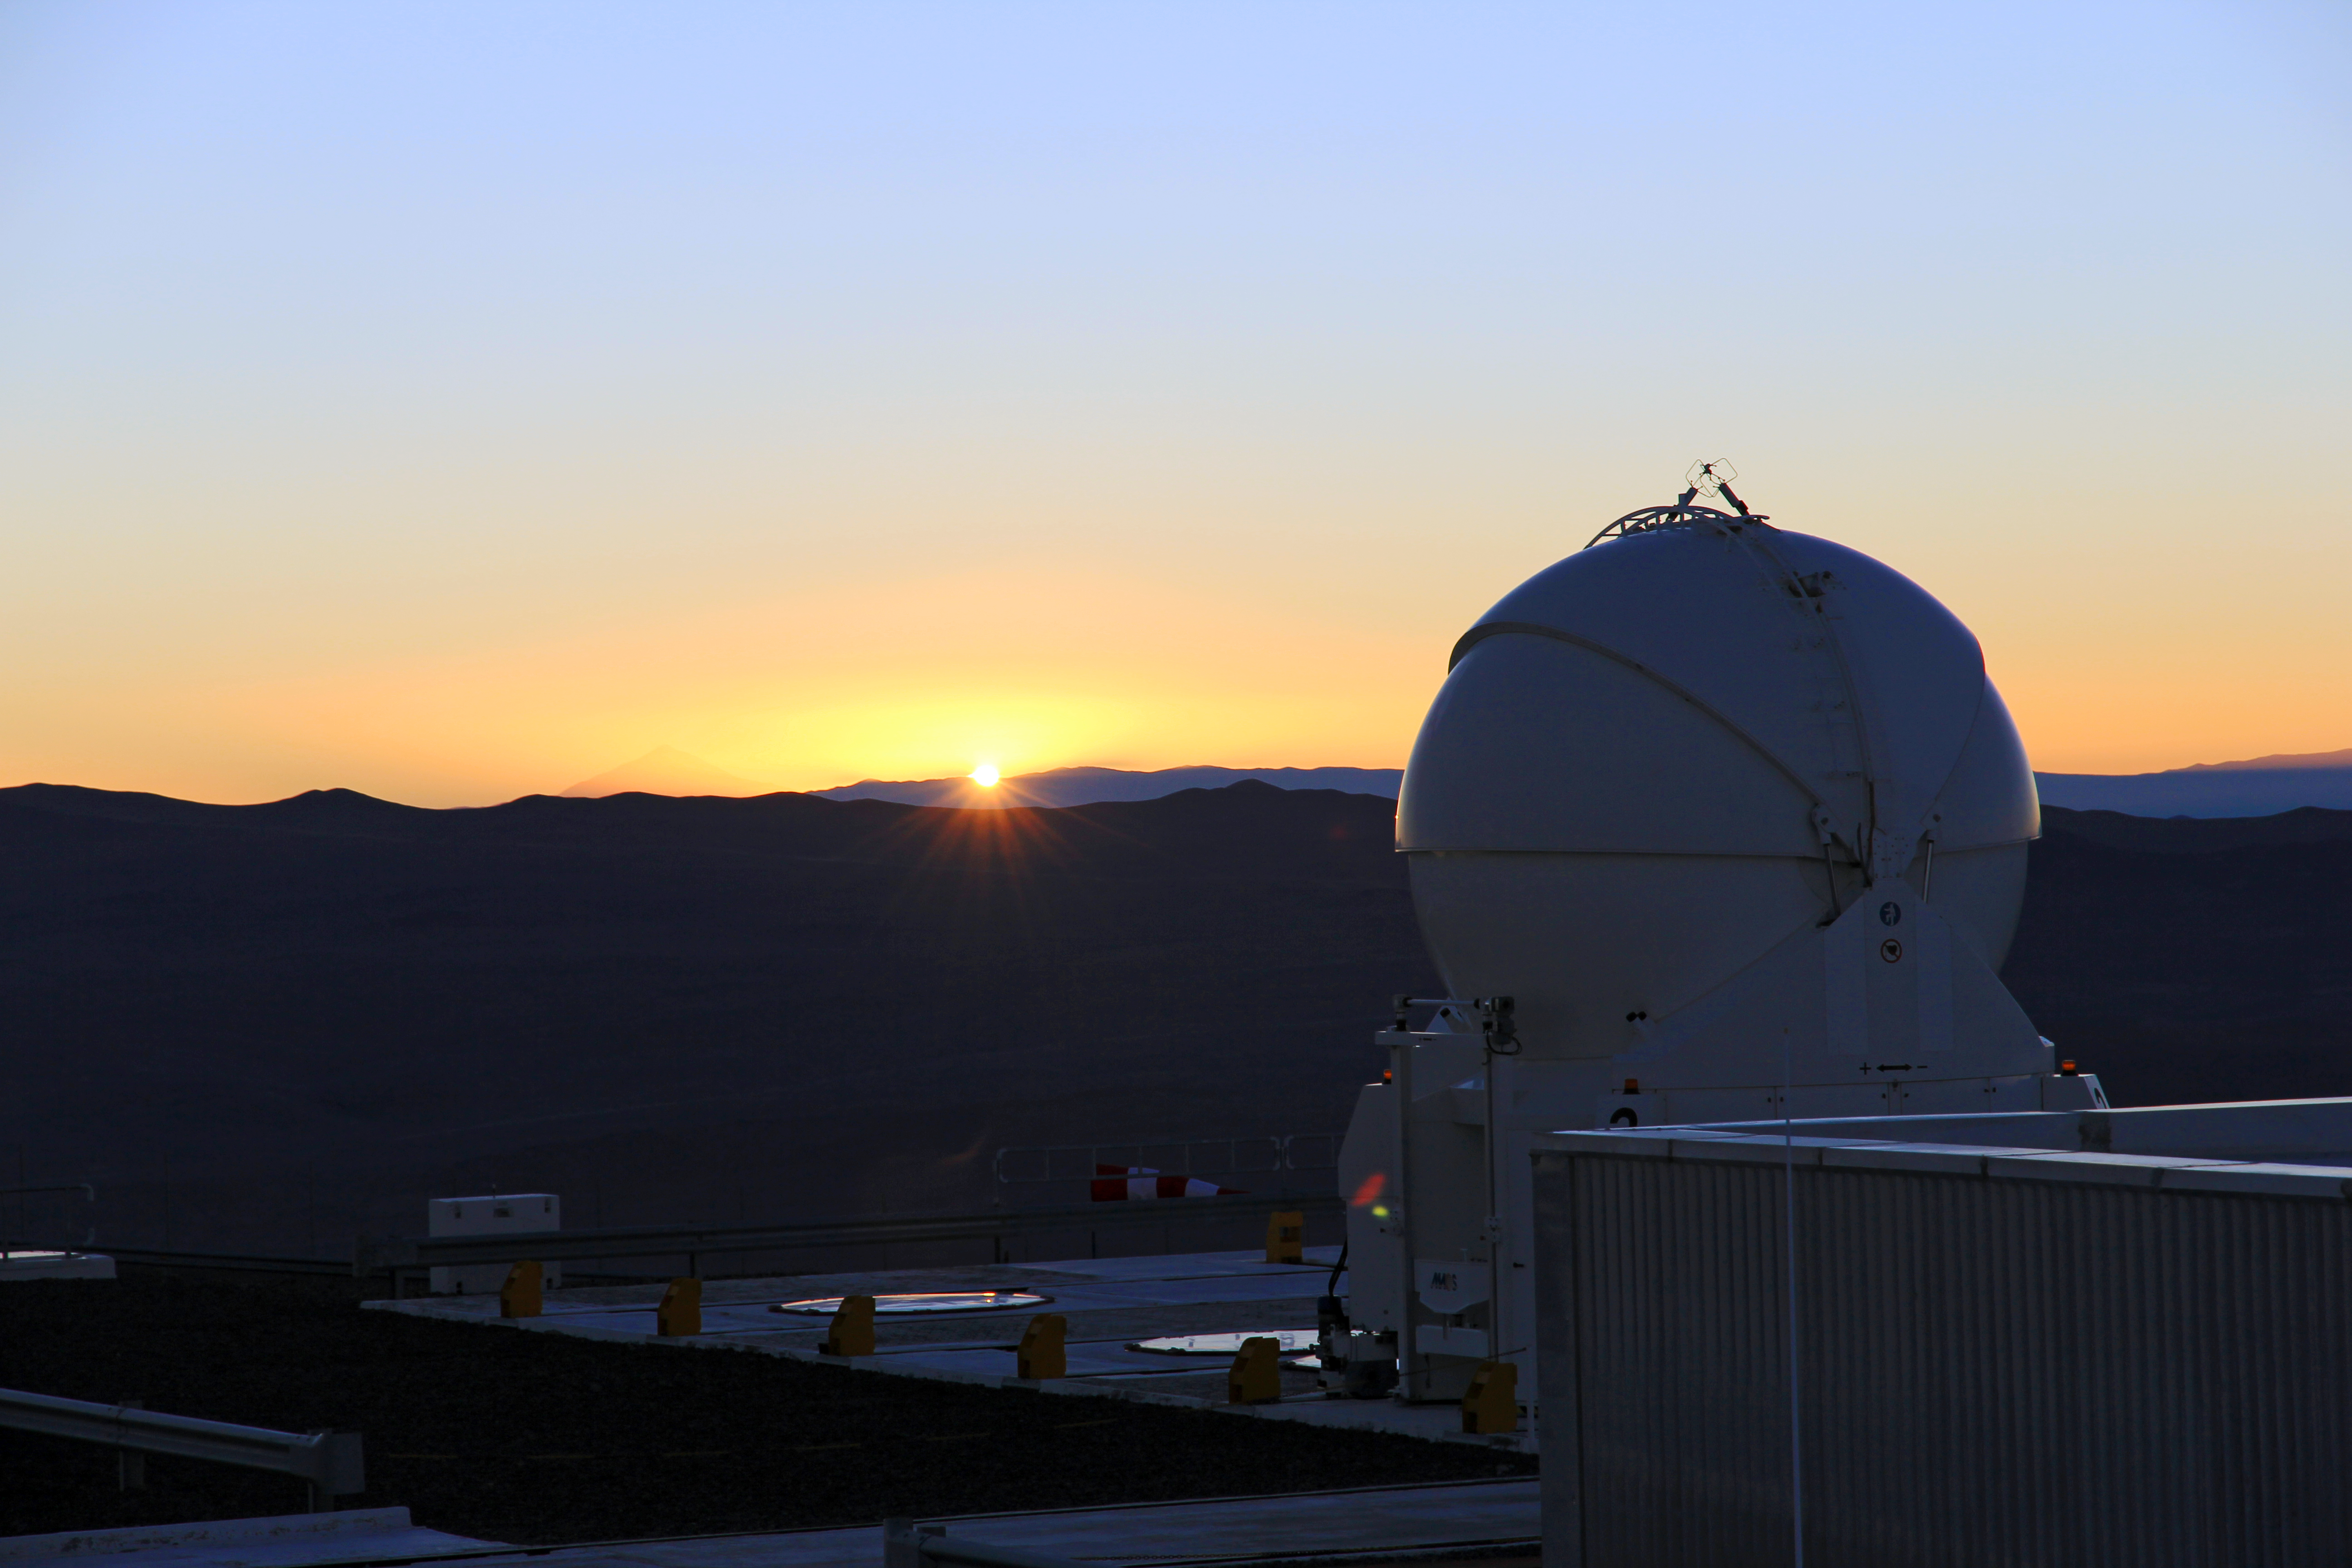

Auxiliary Telescope against a setting Sun

Here one of the Auxiliary Telescopes of the Very large Telescope (VLT) can be seen against a setting sun. This is one of four of its kind, each with a diameter of 1.8-metres they feed light to the VLT Interferometer at ESO's Paranal Observatory.

Credit: Brigitte Bailleul/ESO